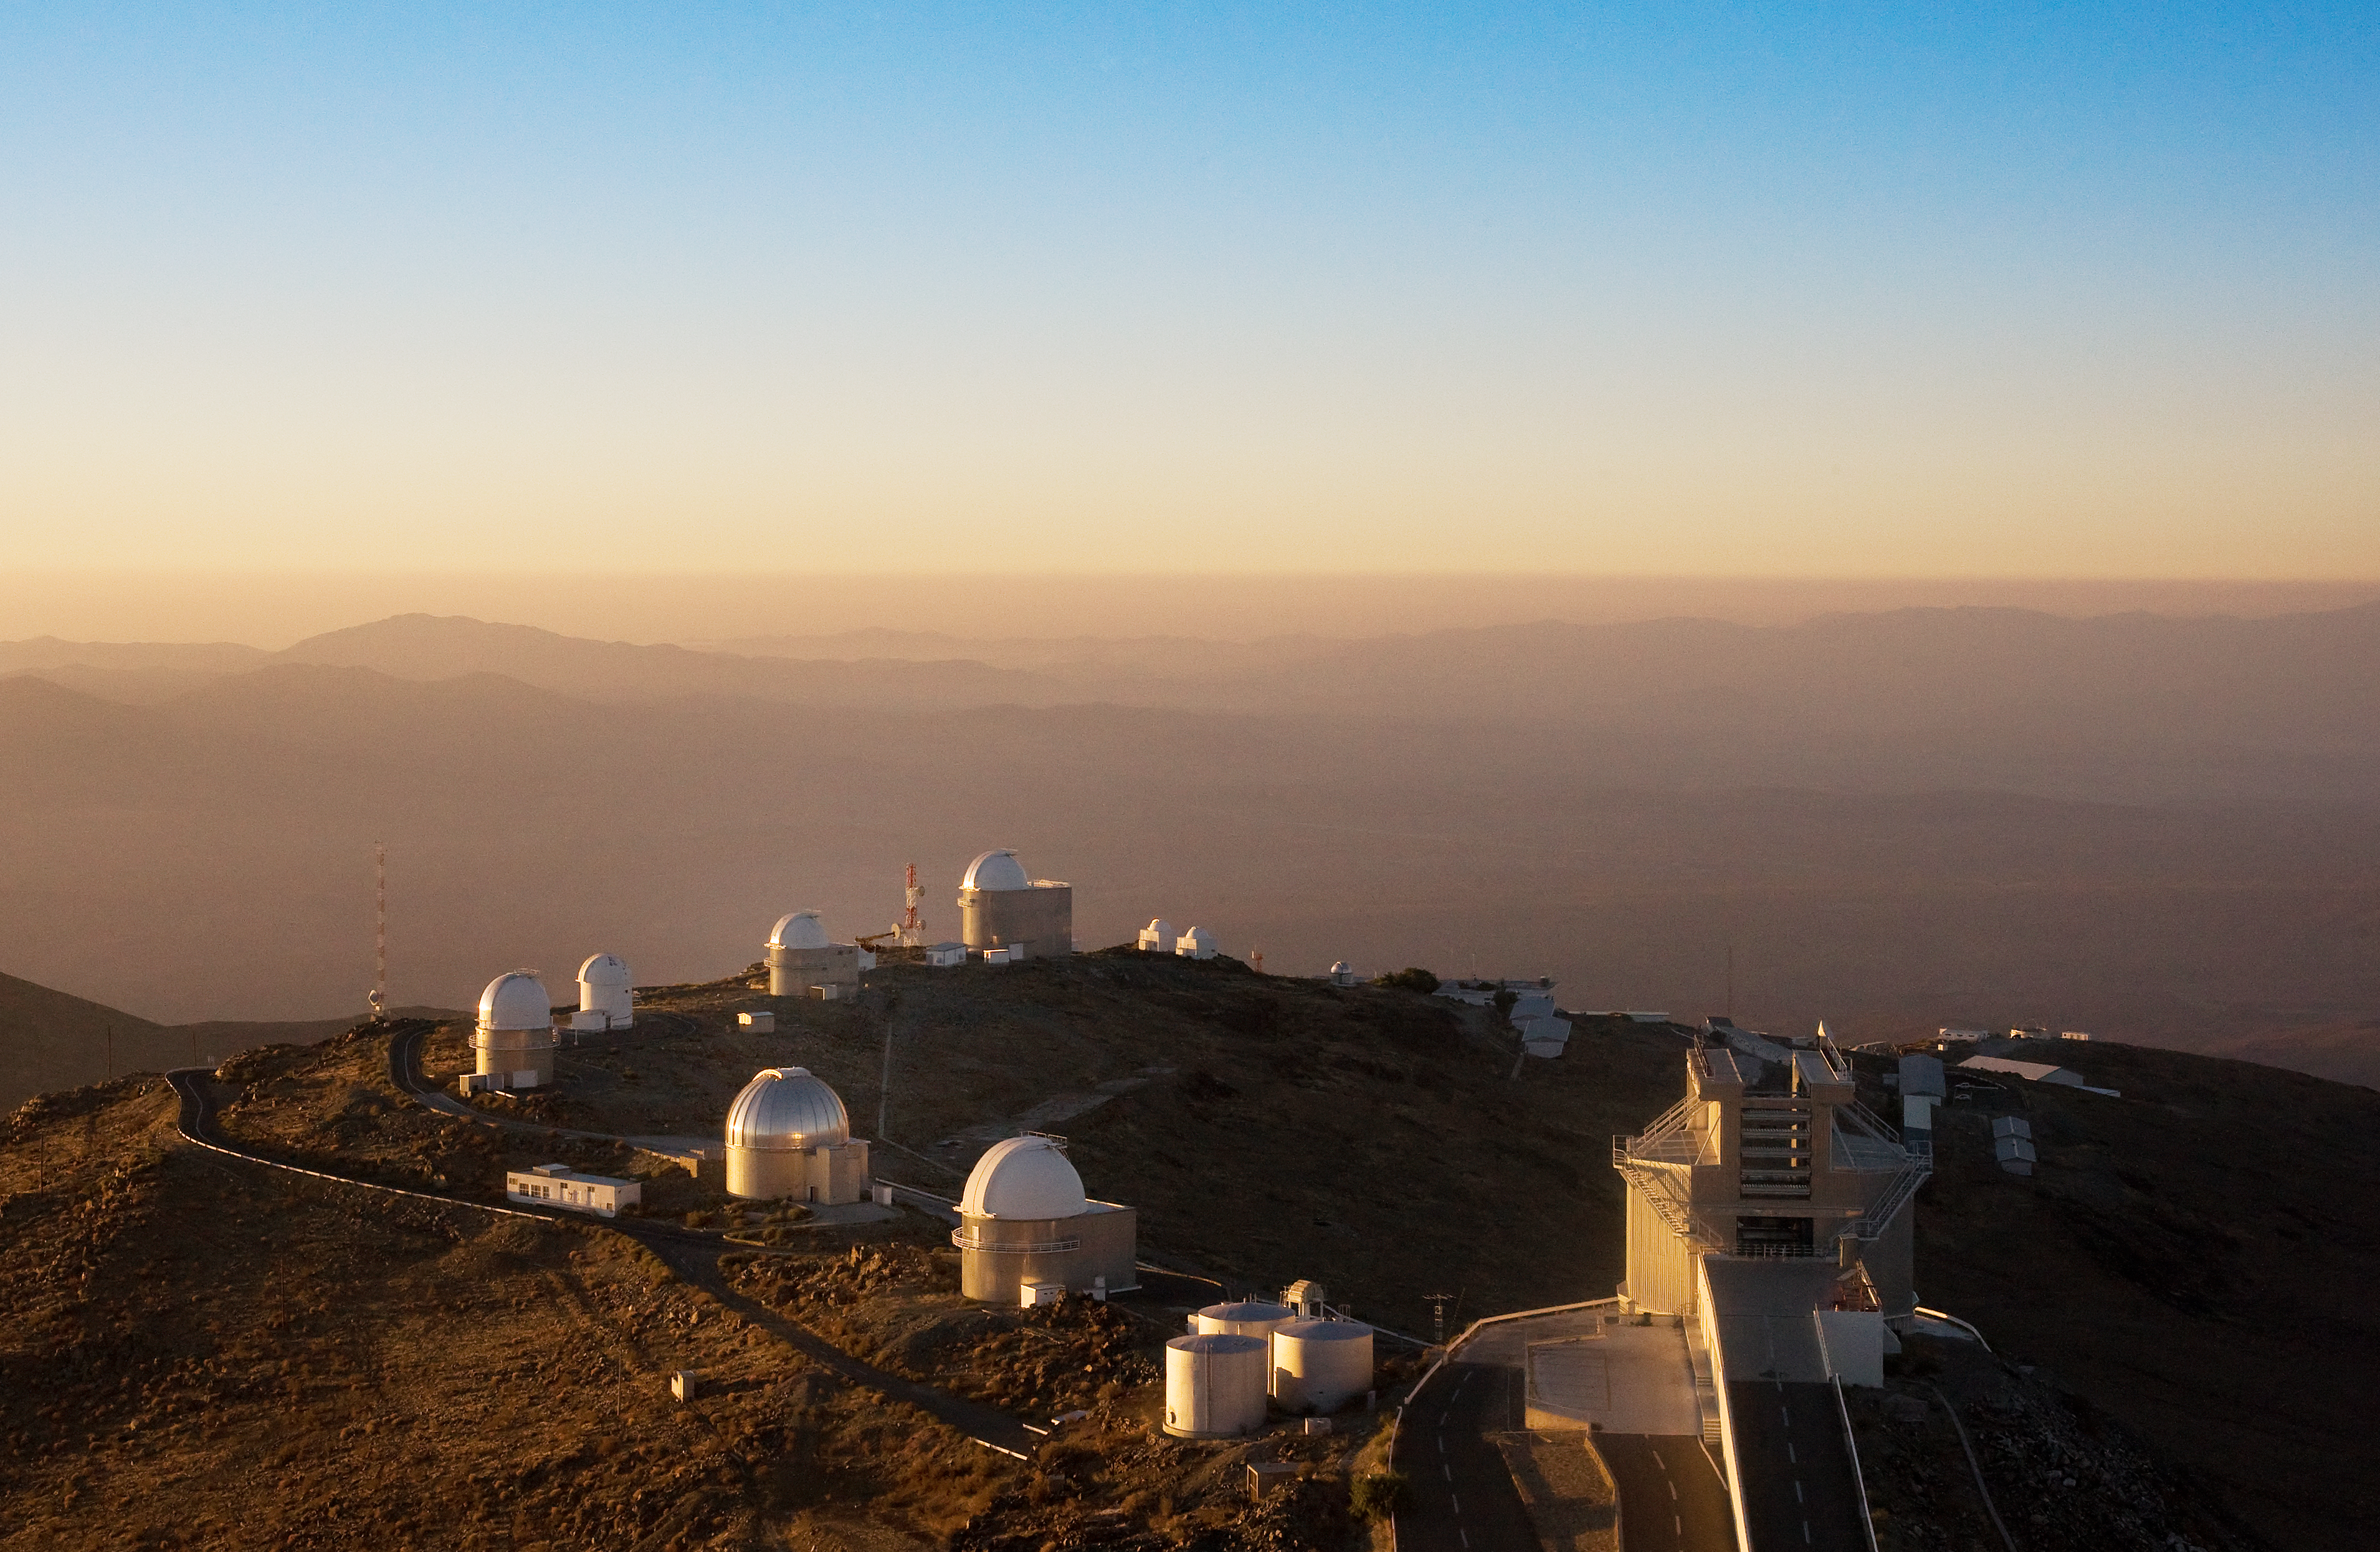

La Silla telescope ring

A ring of telescopes at ESO's La Silla observatory. La Silla, in the southern part of the Atacama desert, 600 km north of Santiago de Chile, was ESO's first observation site. The telescopes are 2400 metres above sea level, providing excellent observing conditions. ESO operates the ESO 3.6-metre telescope and the 3.58-metre New Technology Telescope (NTT) at La Silla. This site also hosts many national telescopes, including the Swiss 1.2-metre Leonhard Euler Telescope and the Danish 1.54-metre telescope. An annotated version of this image is available here.

Credit: Iztok Bončina/ESO